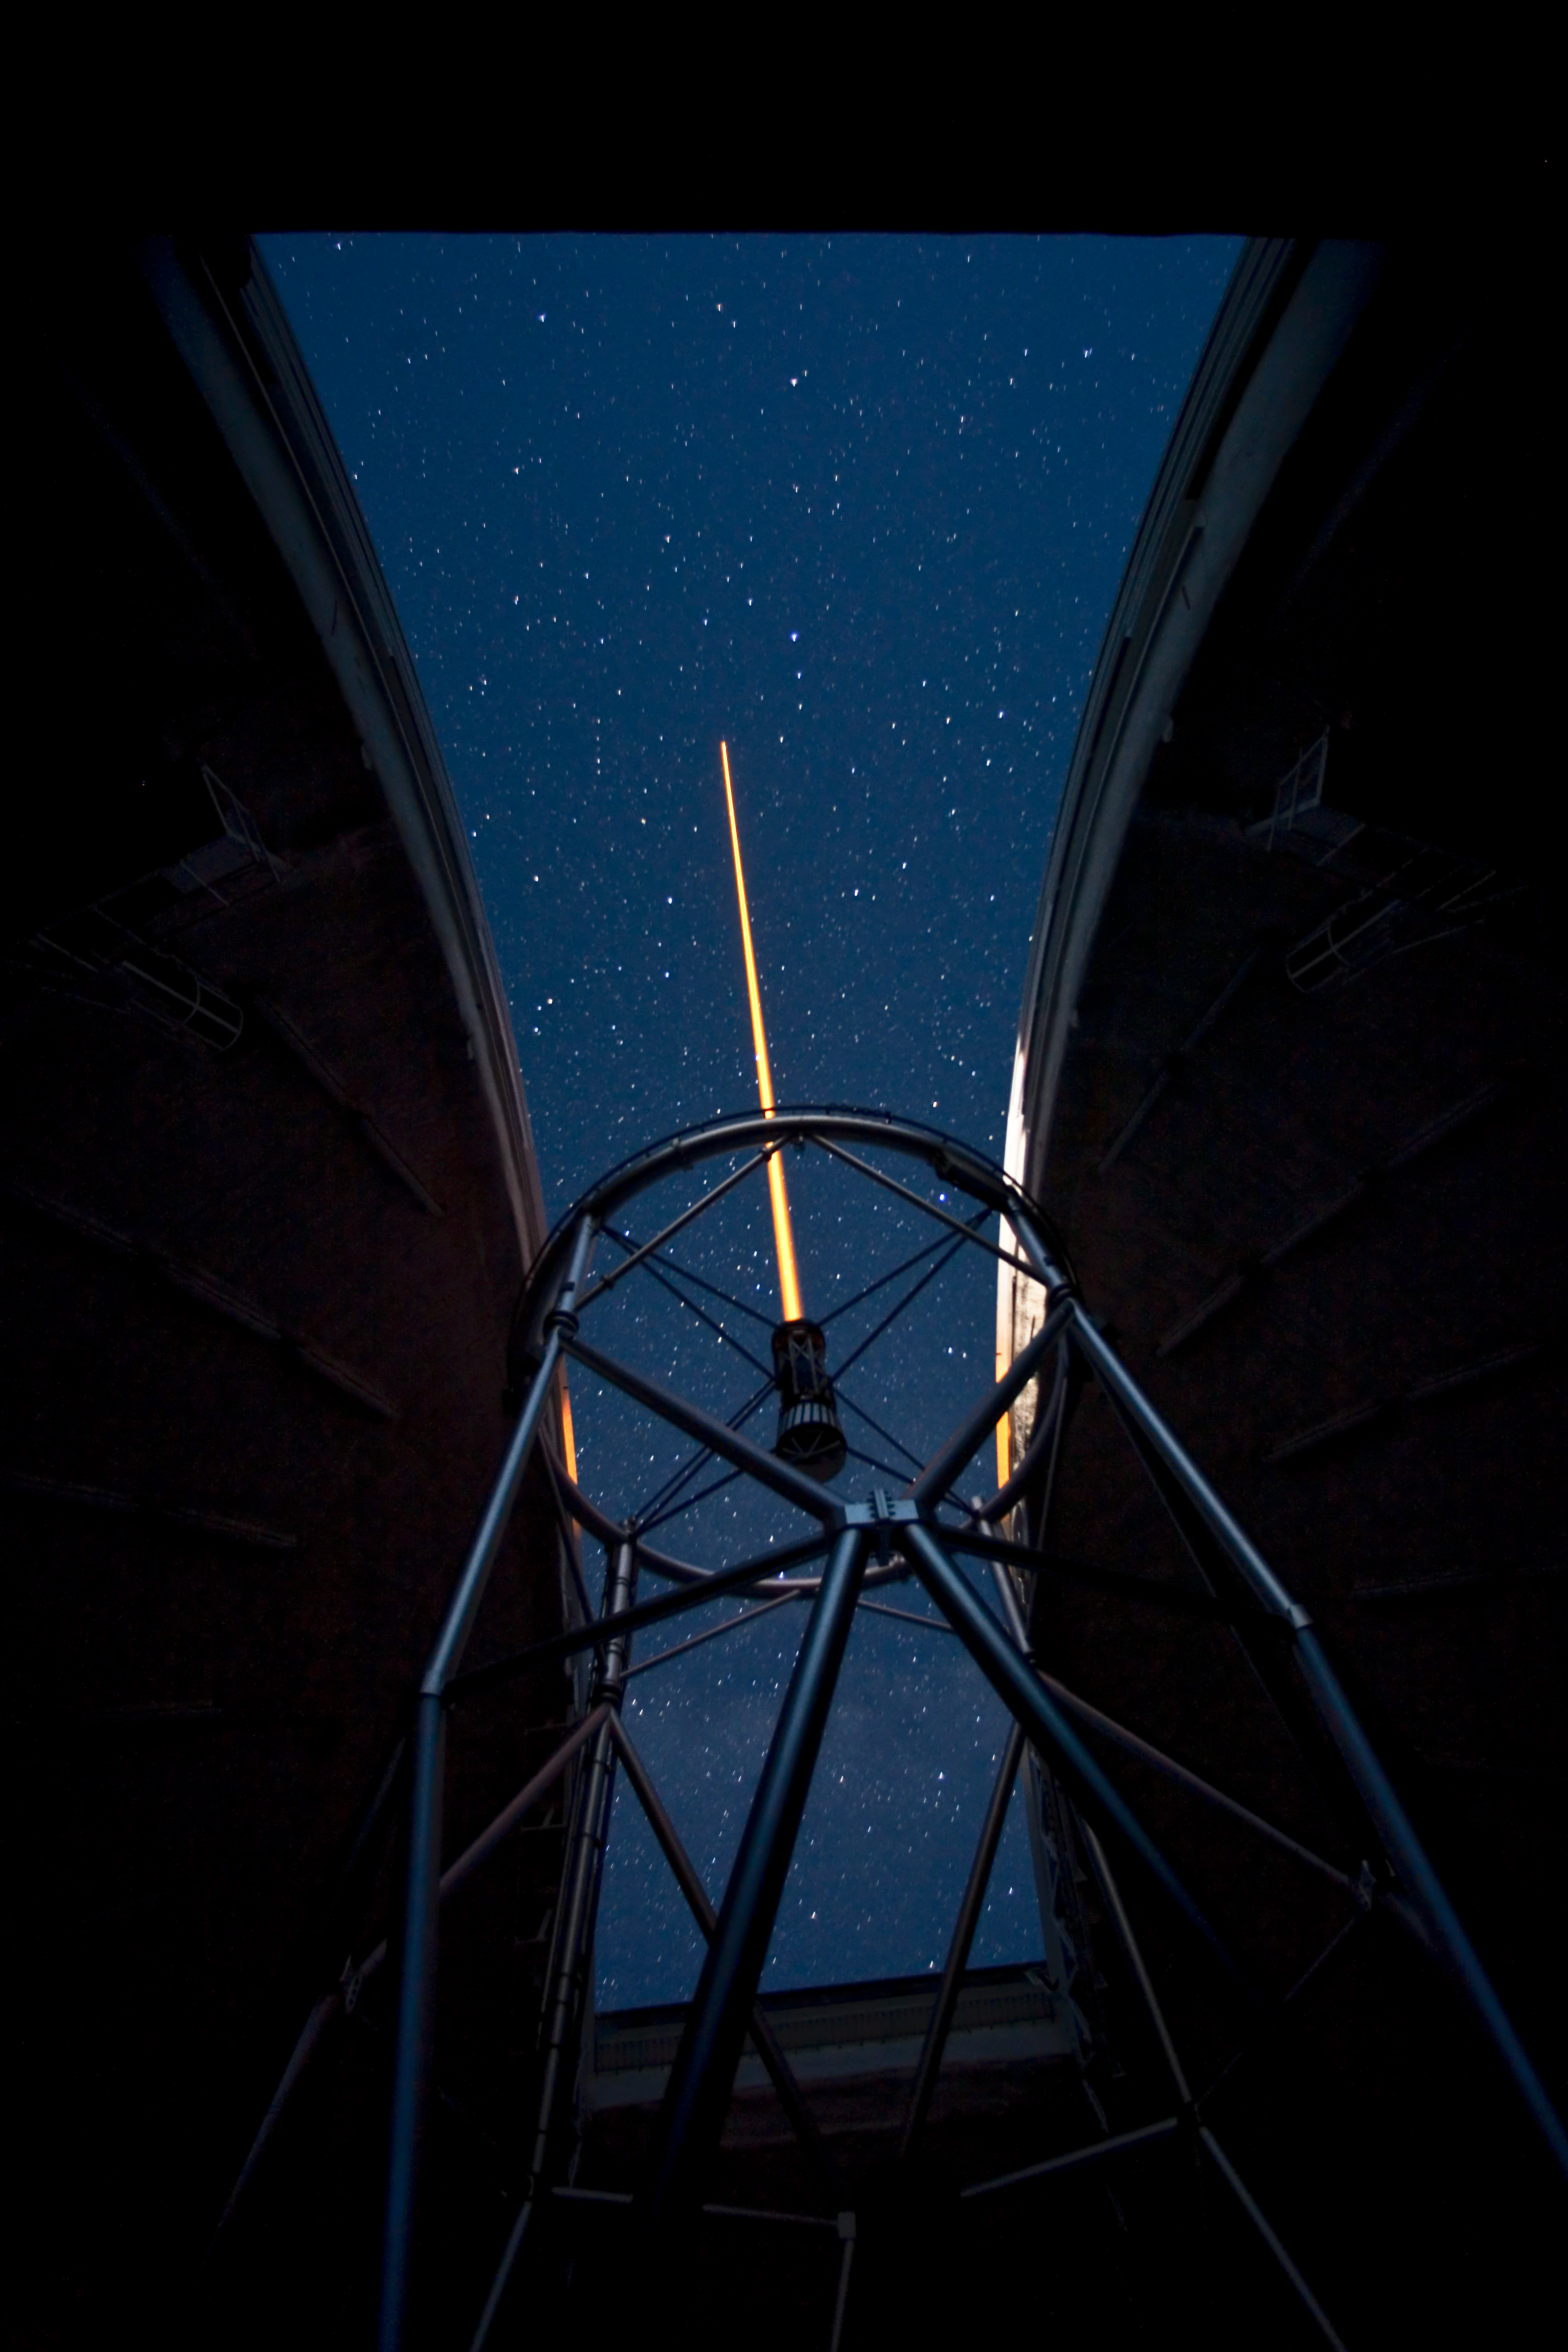

In Truss Laser

Credit: International Gemini Observatory